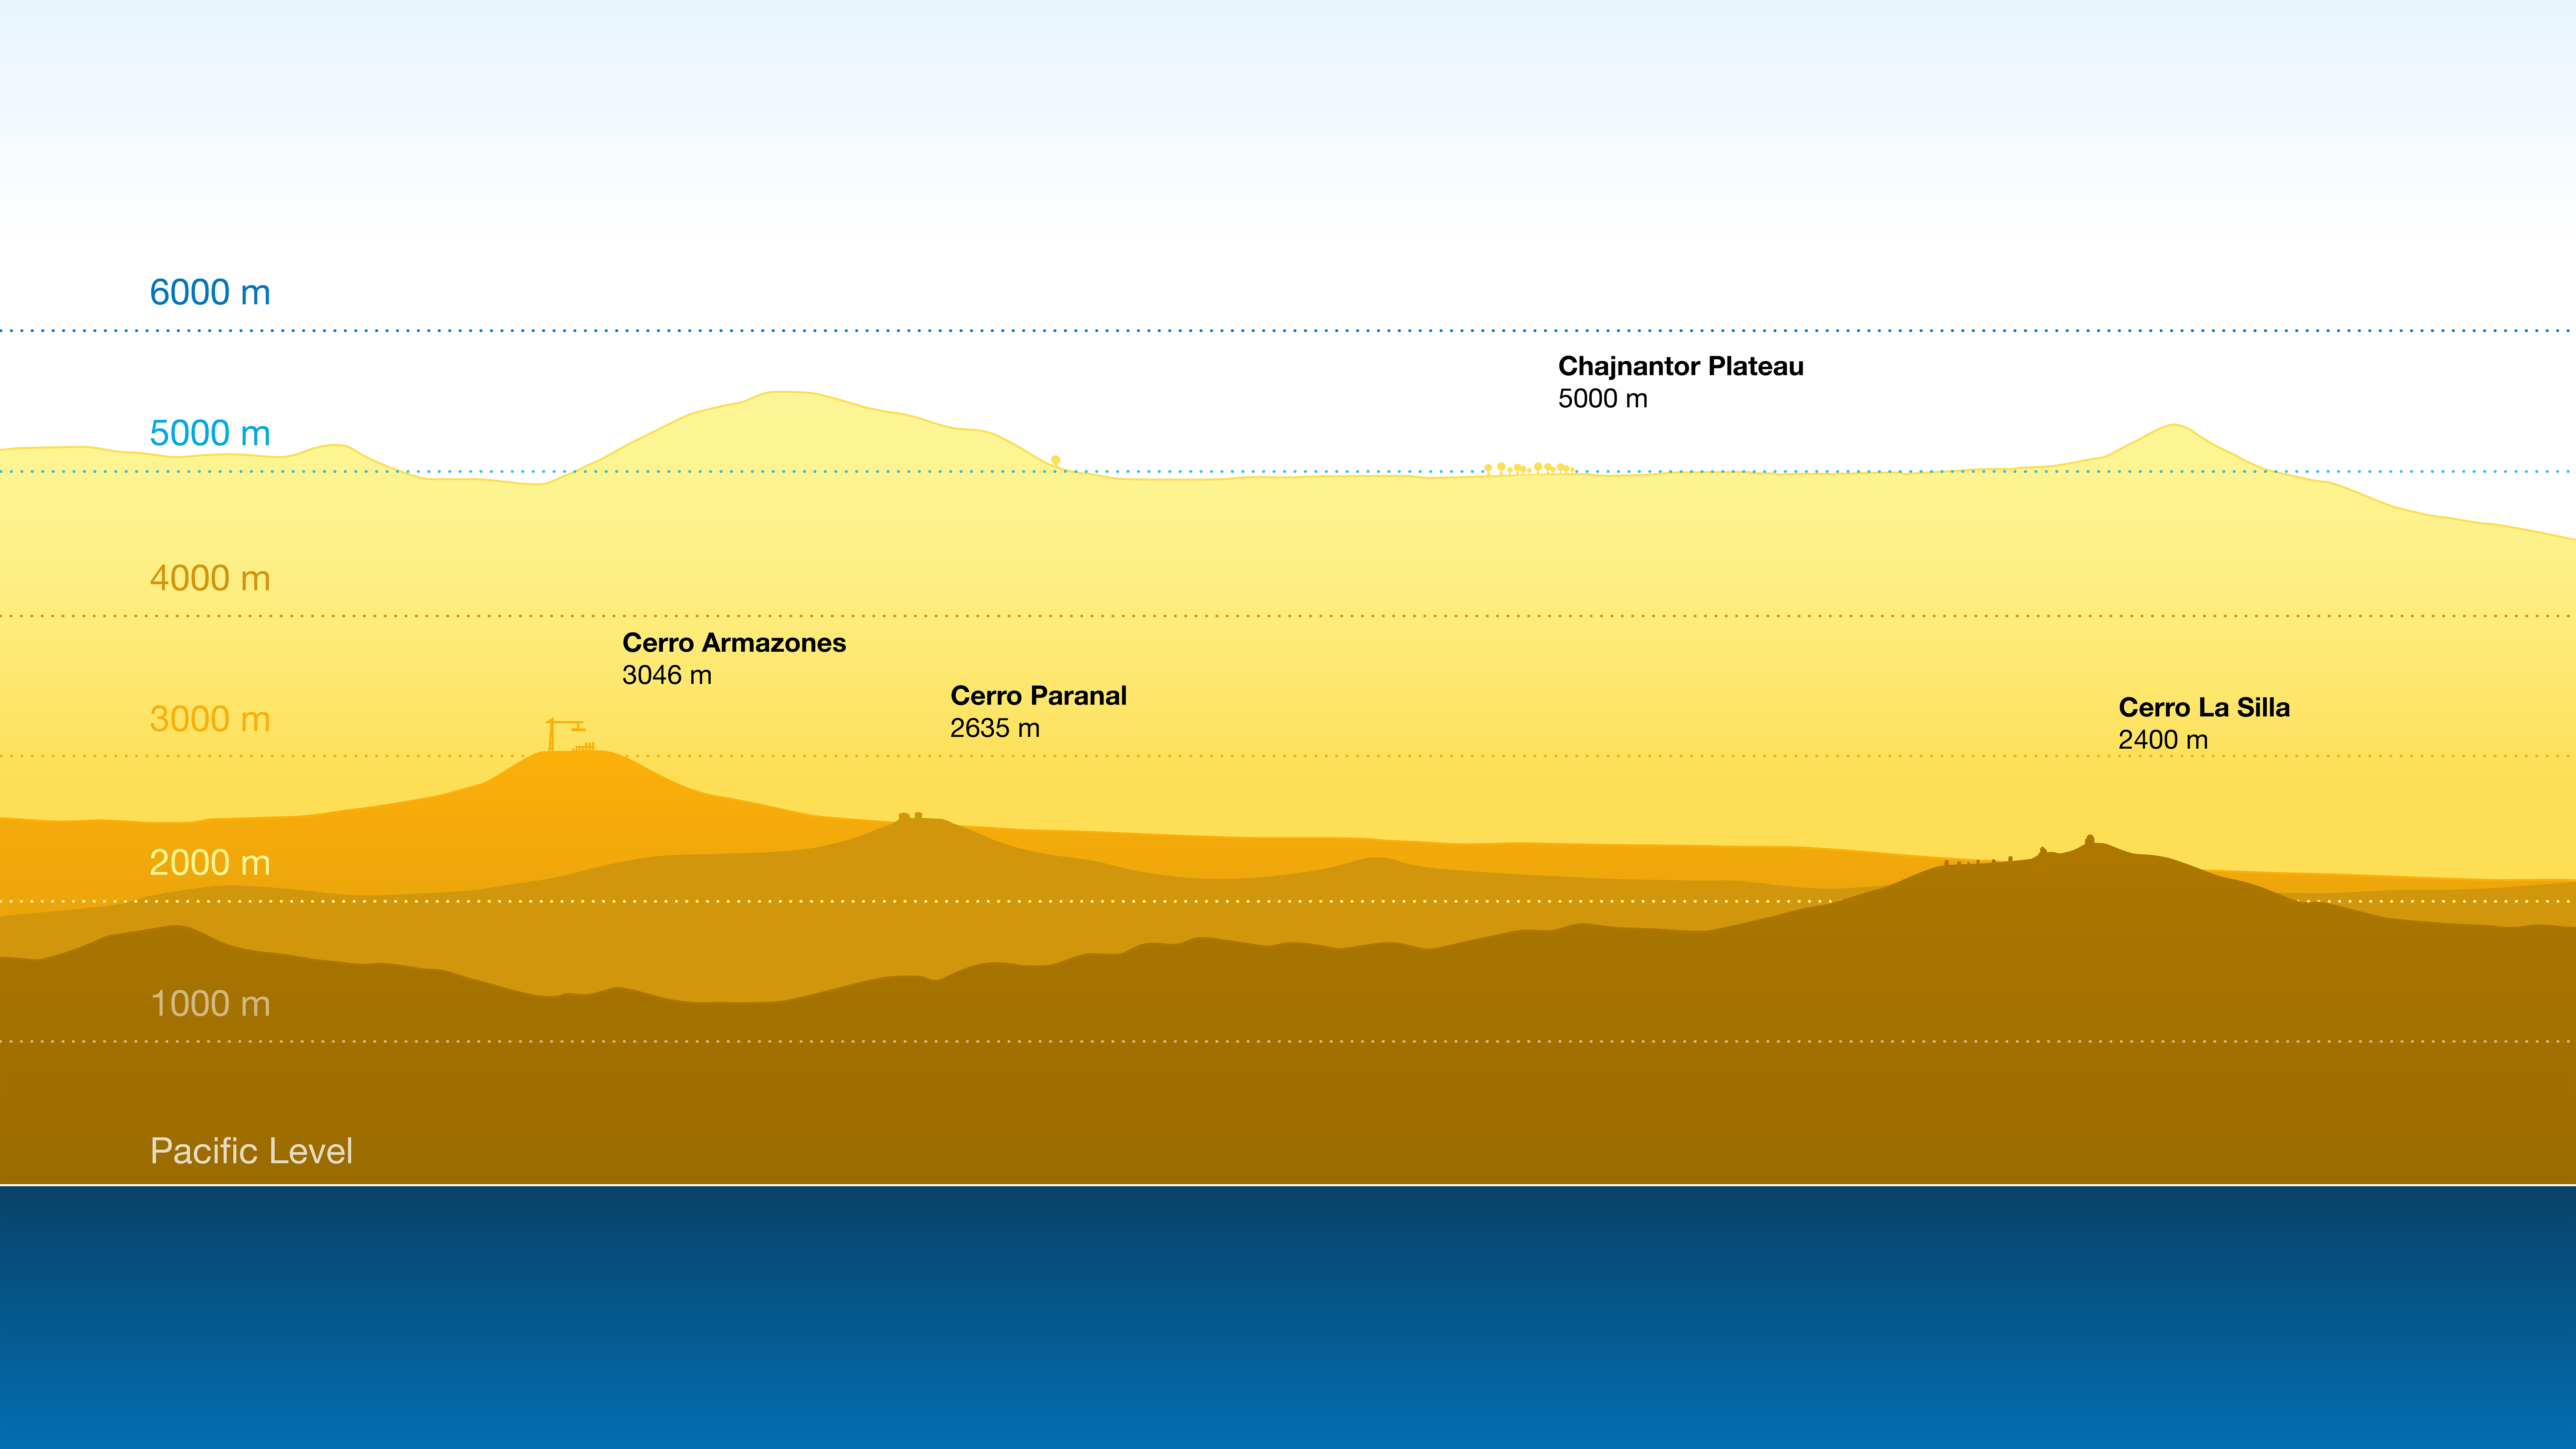

Height profiles of ESO observatories

The pristine skies above ESO’s observing sites are perfectly suited to astronomical observations thanks, in part, to the high and dry environments in and near the Chilean Atacama Desert. The Atacama Large Millimeter/submillimeter Array (ALMA), whose observations can be heavily affected by water vapour in the atmosphere, requires the highest elevation site at 5000 metres near the Chilean Andes. ESO’s optical and infrared observatories — at Cerro Paranal, home of the Very Large Telescope (VLT), Cerro Armazones, where the Extremely Large Telescope (ELT) is under construction, and Cerro La Silla — lie at around 3000 metres. These remote sites are far away from the nearest cities, away from sources of light pollution.

Credit: ESO